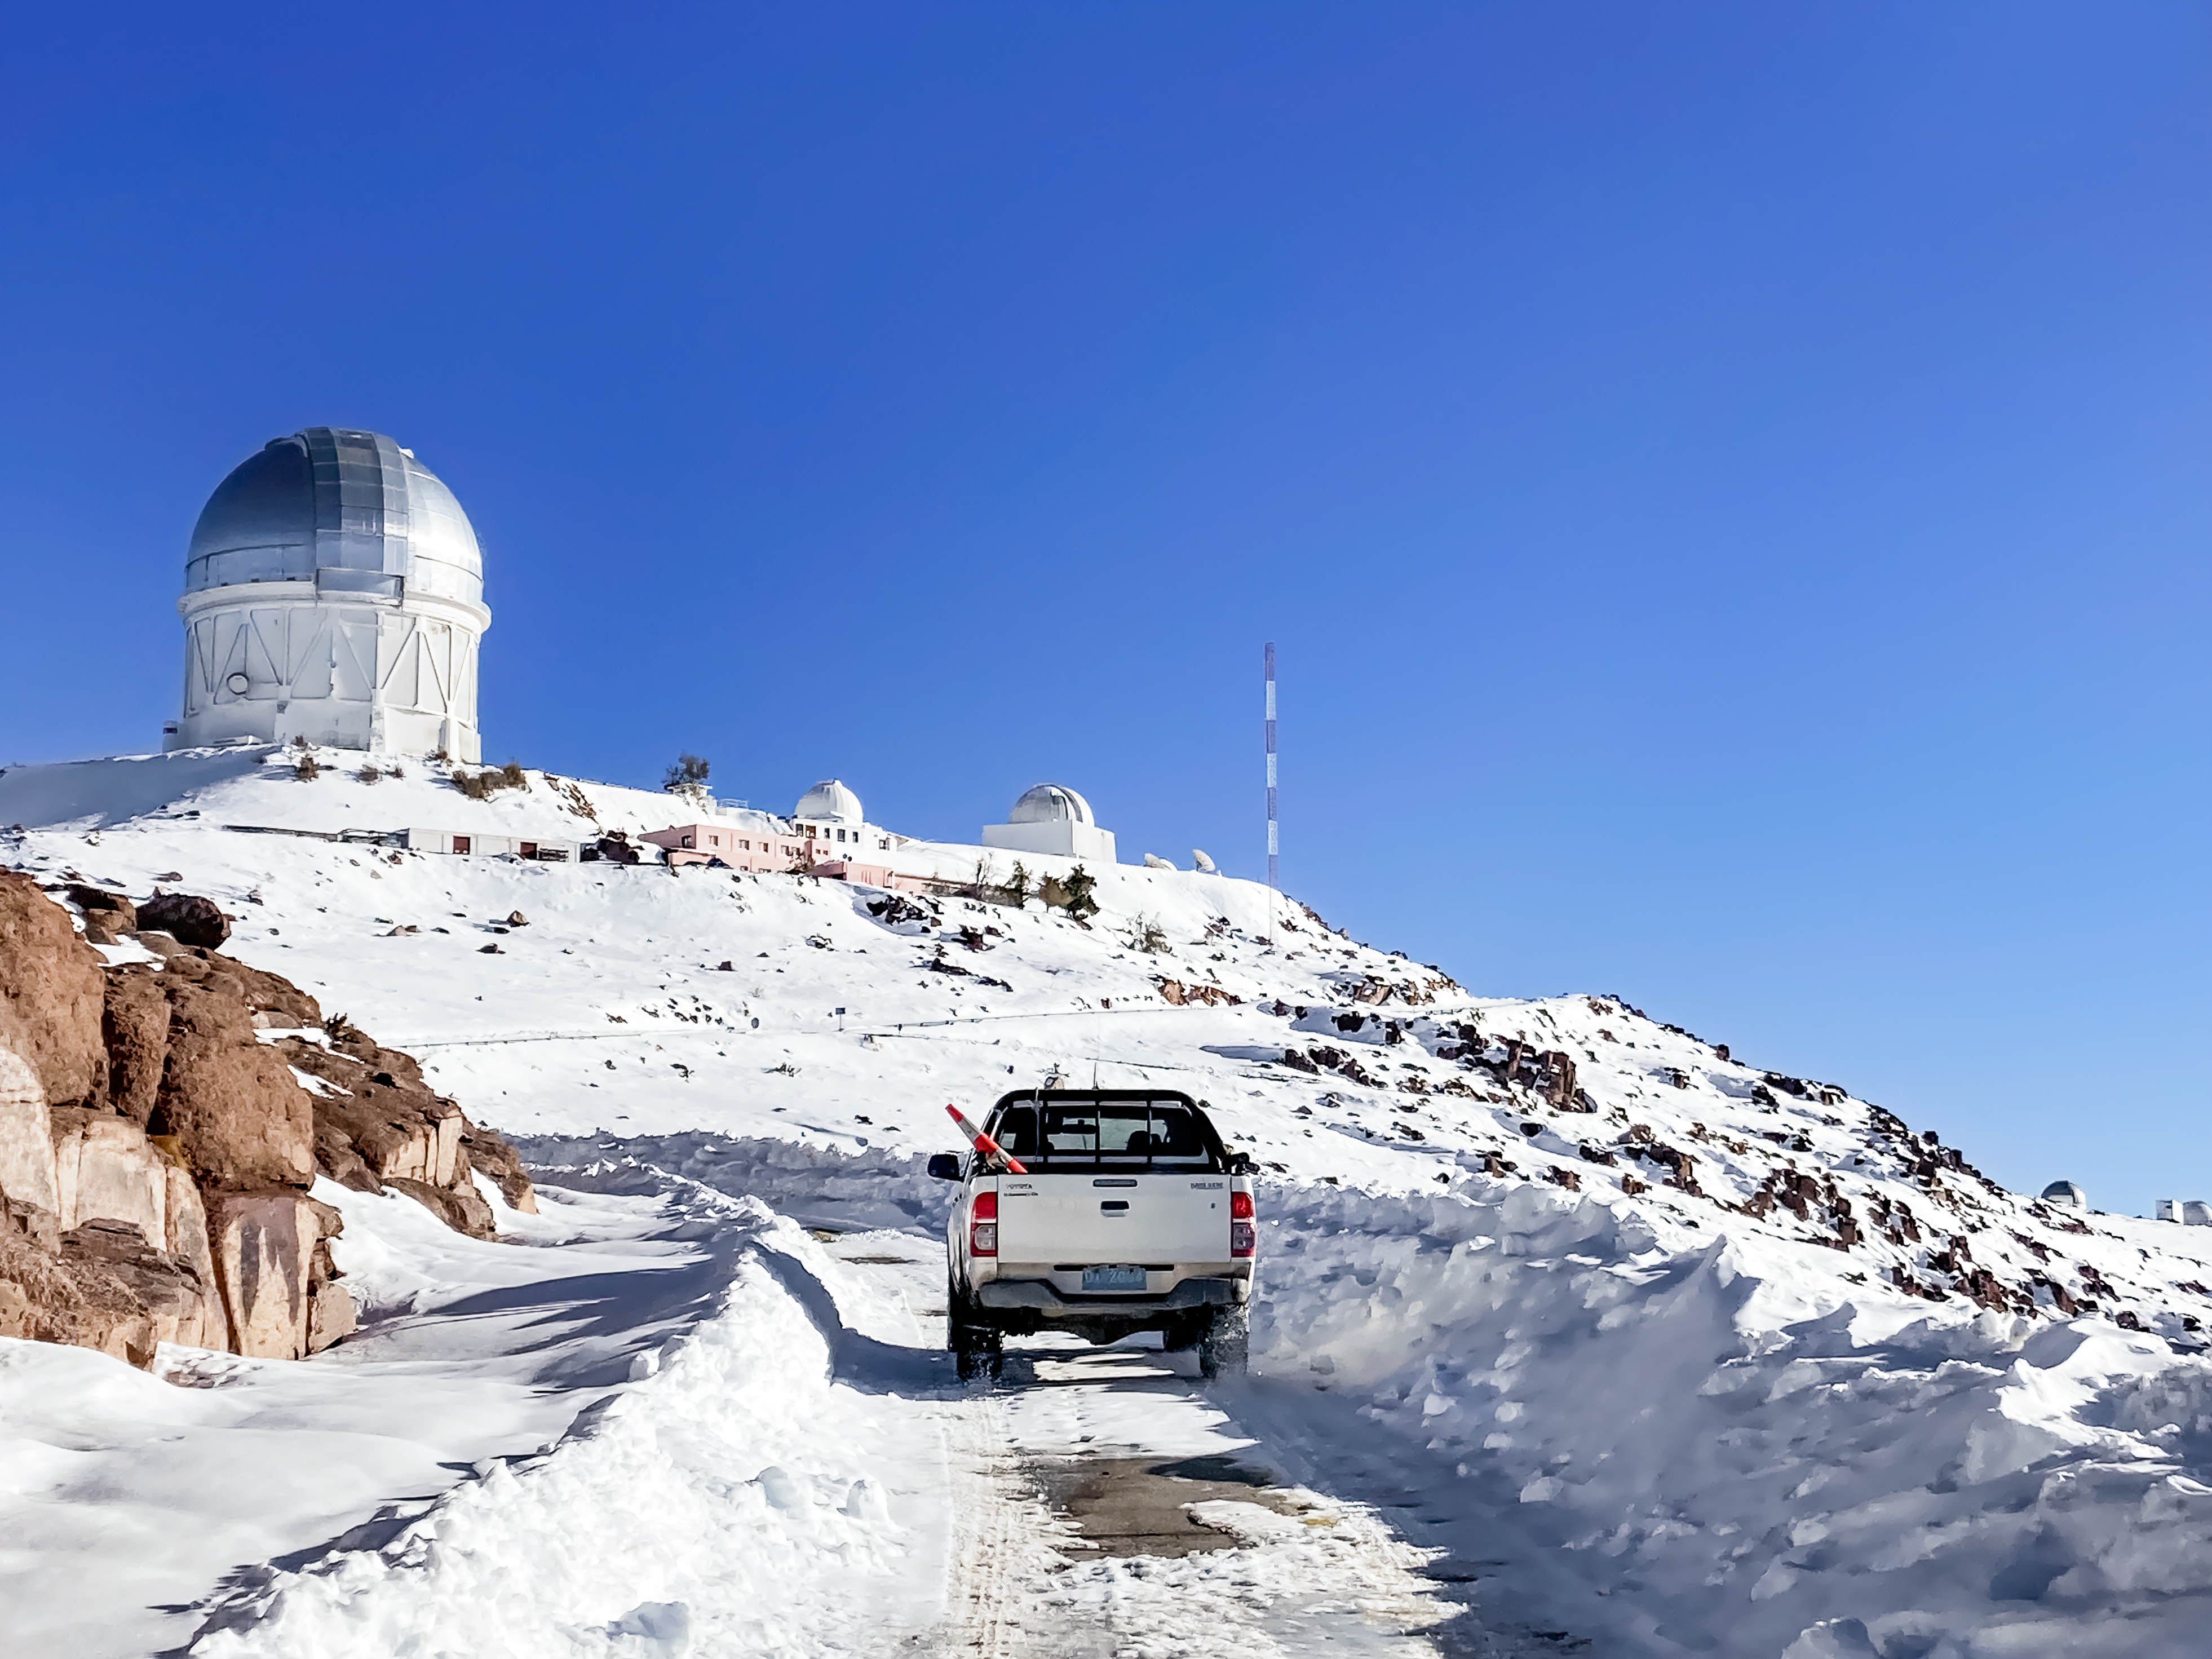

Snowy Road to Cerro Tololo

A snowy road leading up to the NSF Víctor M. Blanco 4-meter Telescope near the summit of Cerro Tololo in Chile.

Credit: NOIRLab/NSF/AURA